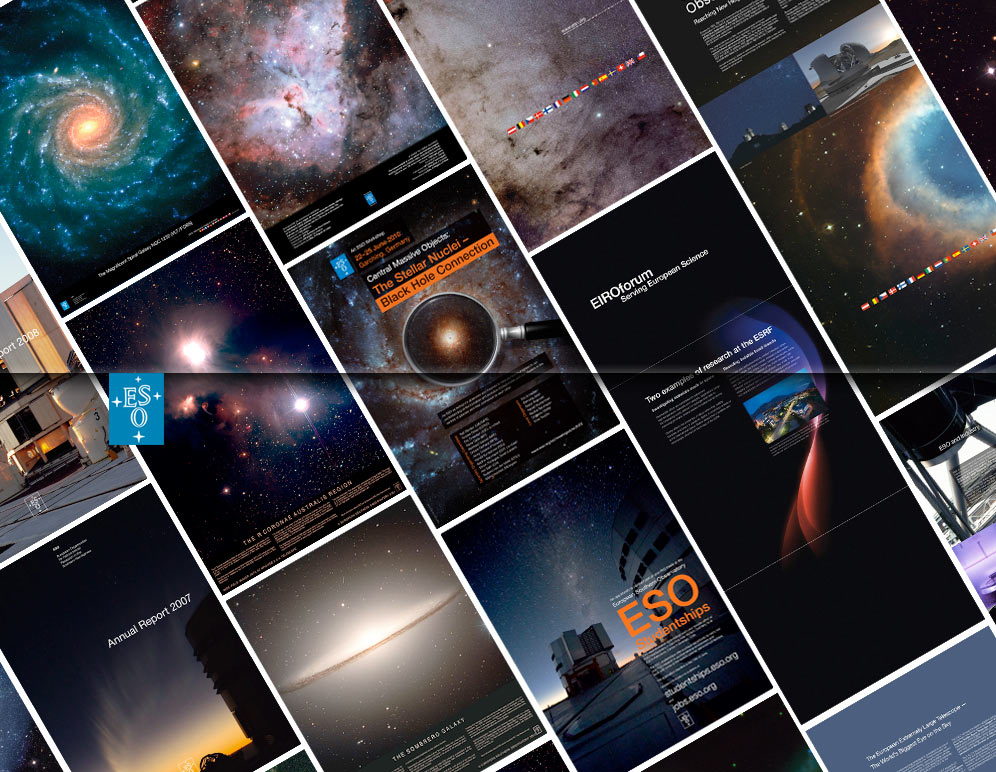

ESO products

You can see all ESO products on:
http://www.eso.org/public/outreach/products/

Credit: ESO